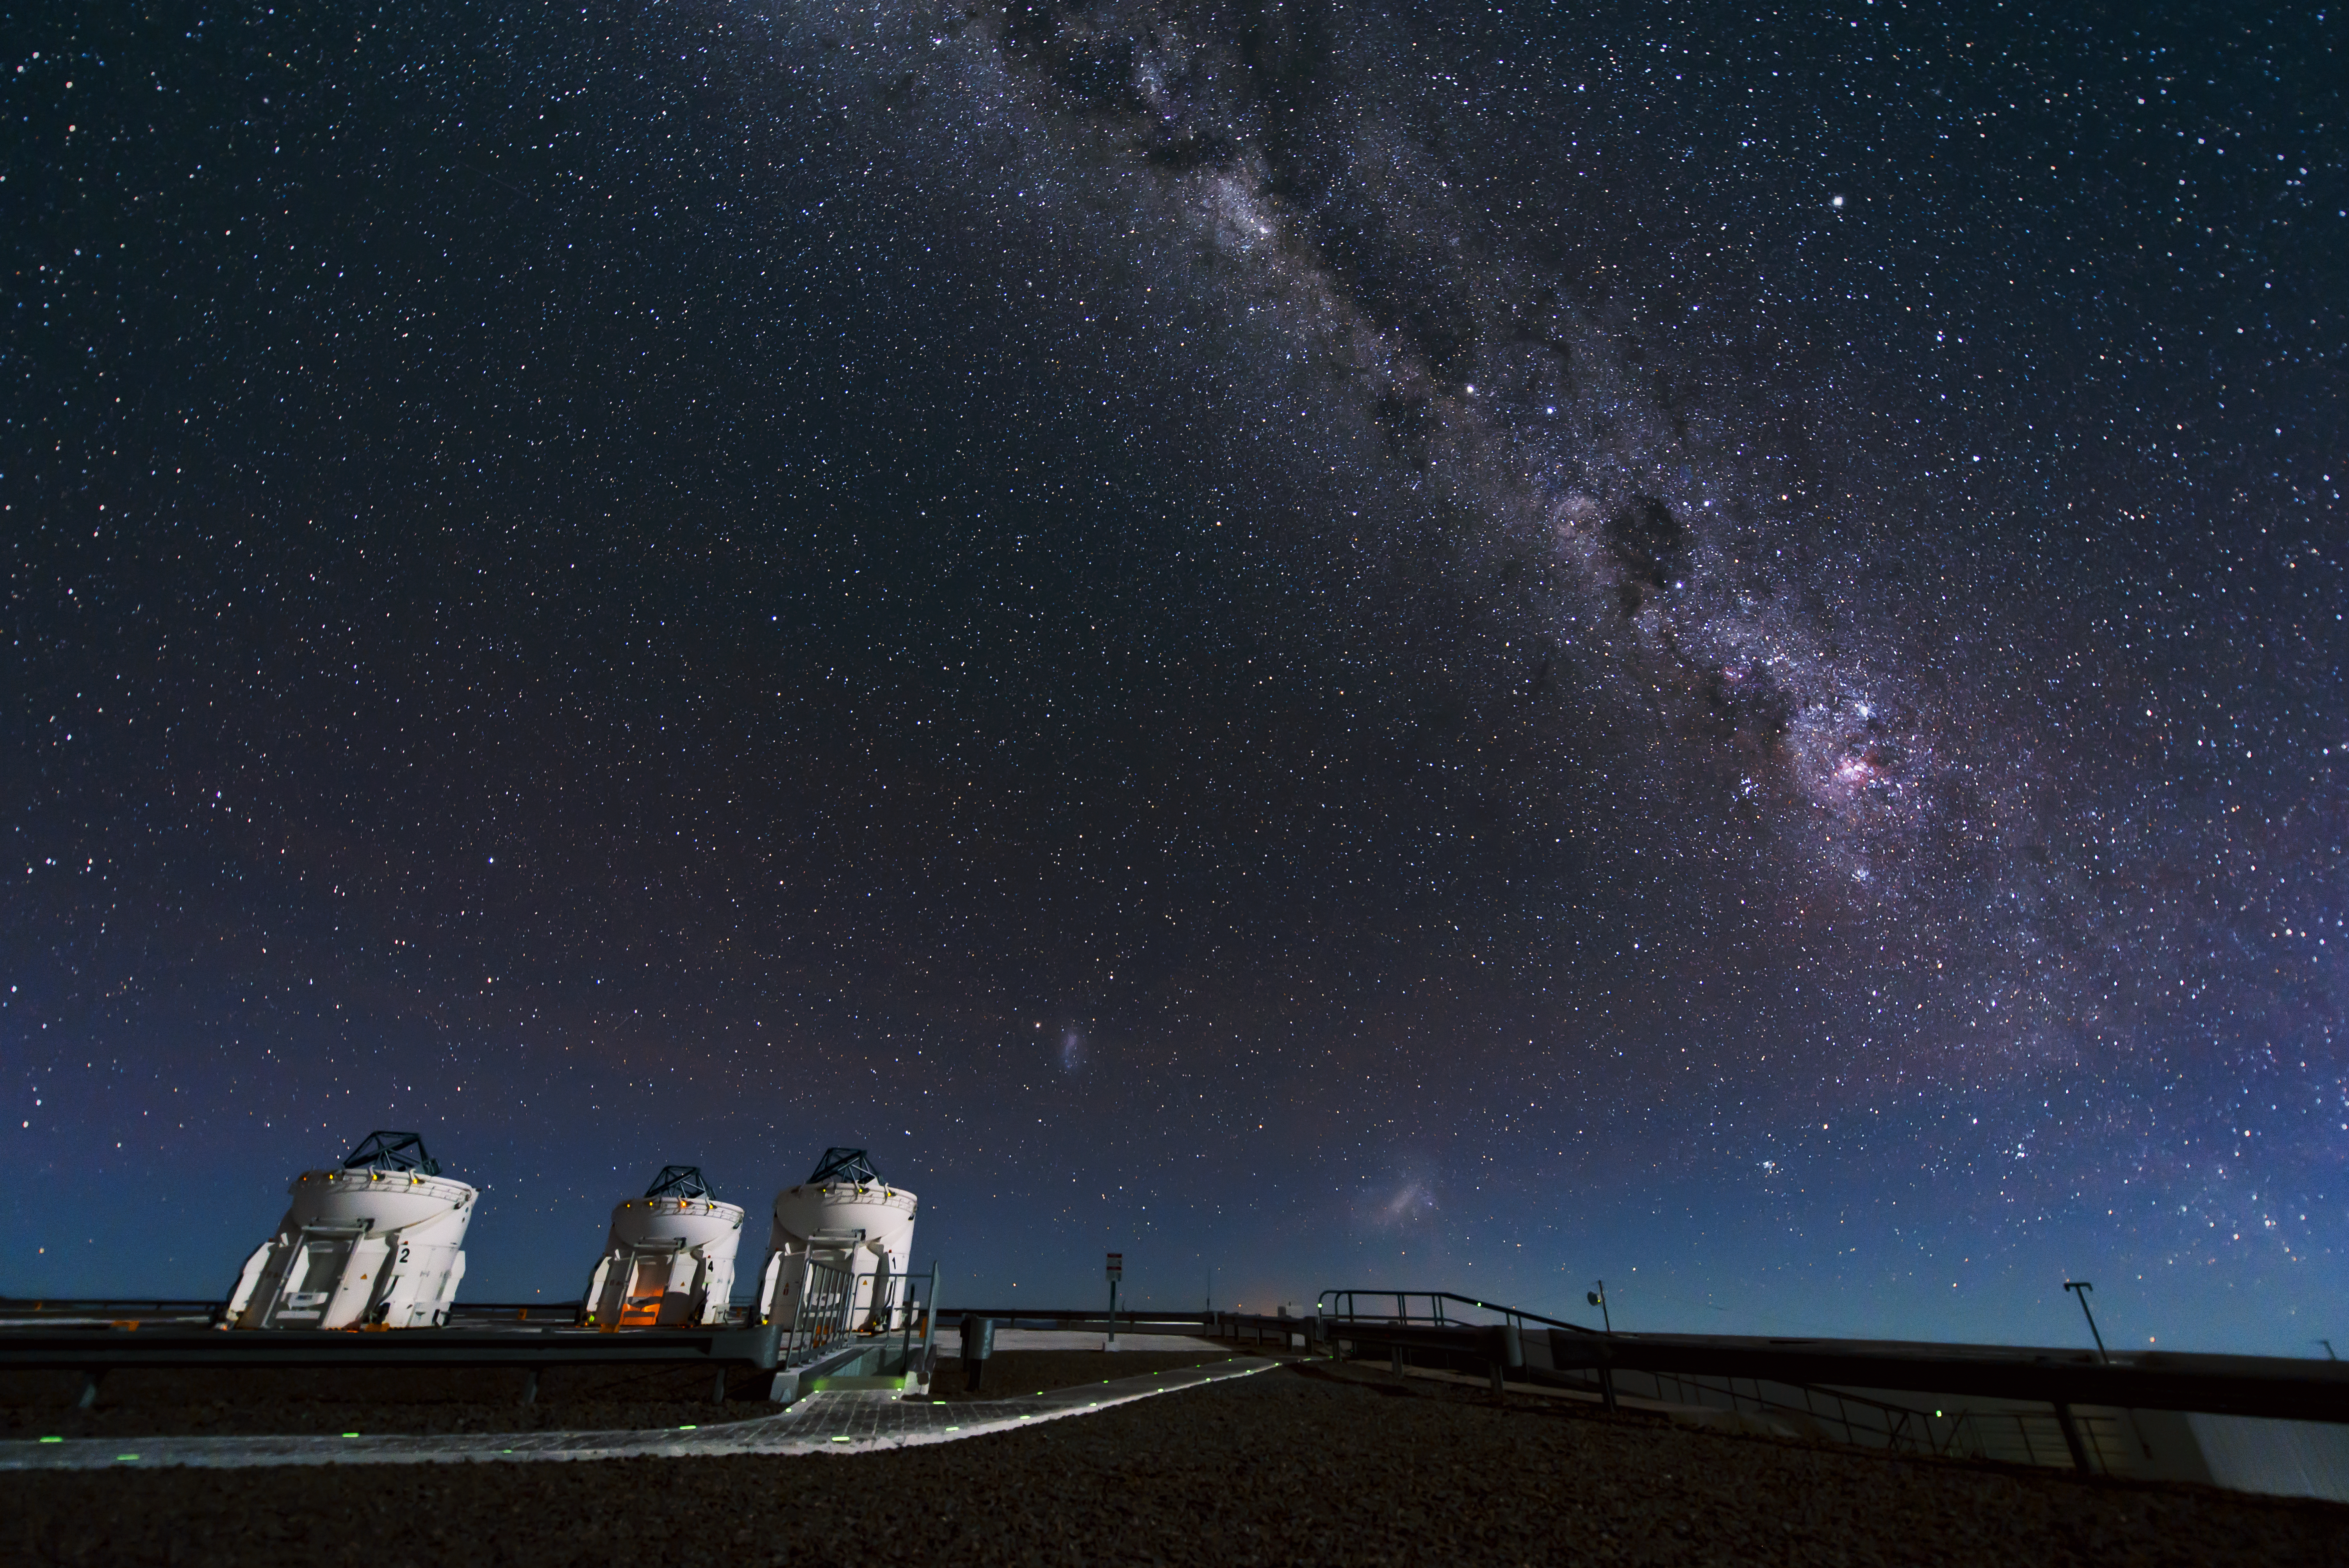

Three little helpers

Three out of the four Auxiliary Telescopes at the Paranal Observatory open their eyes to observe the Milky Way.

Credit: ESO